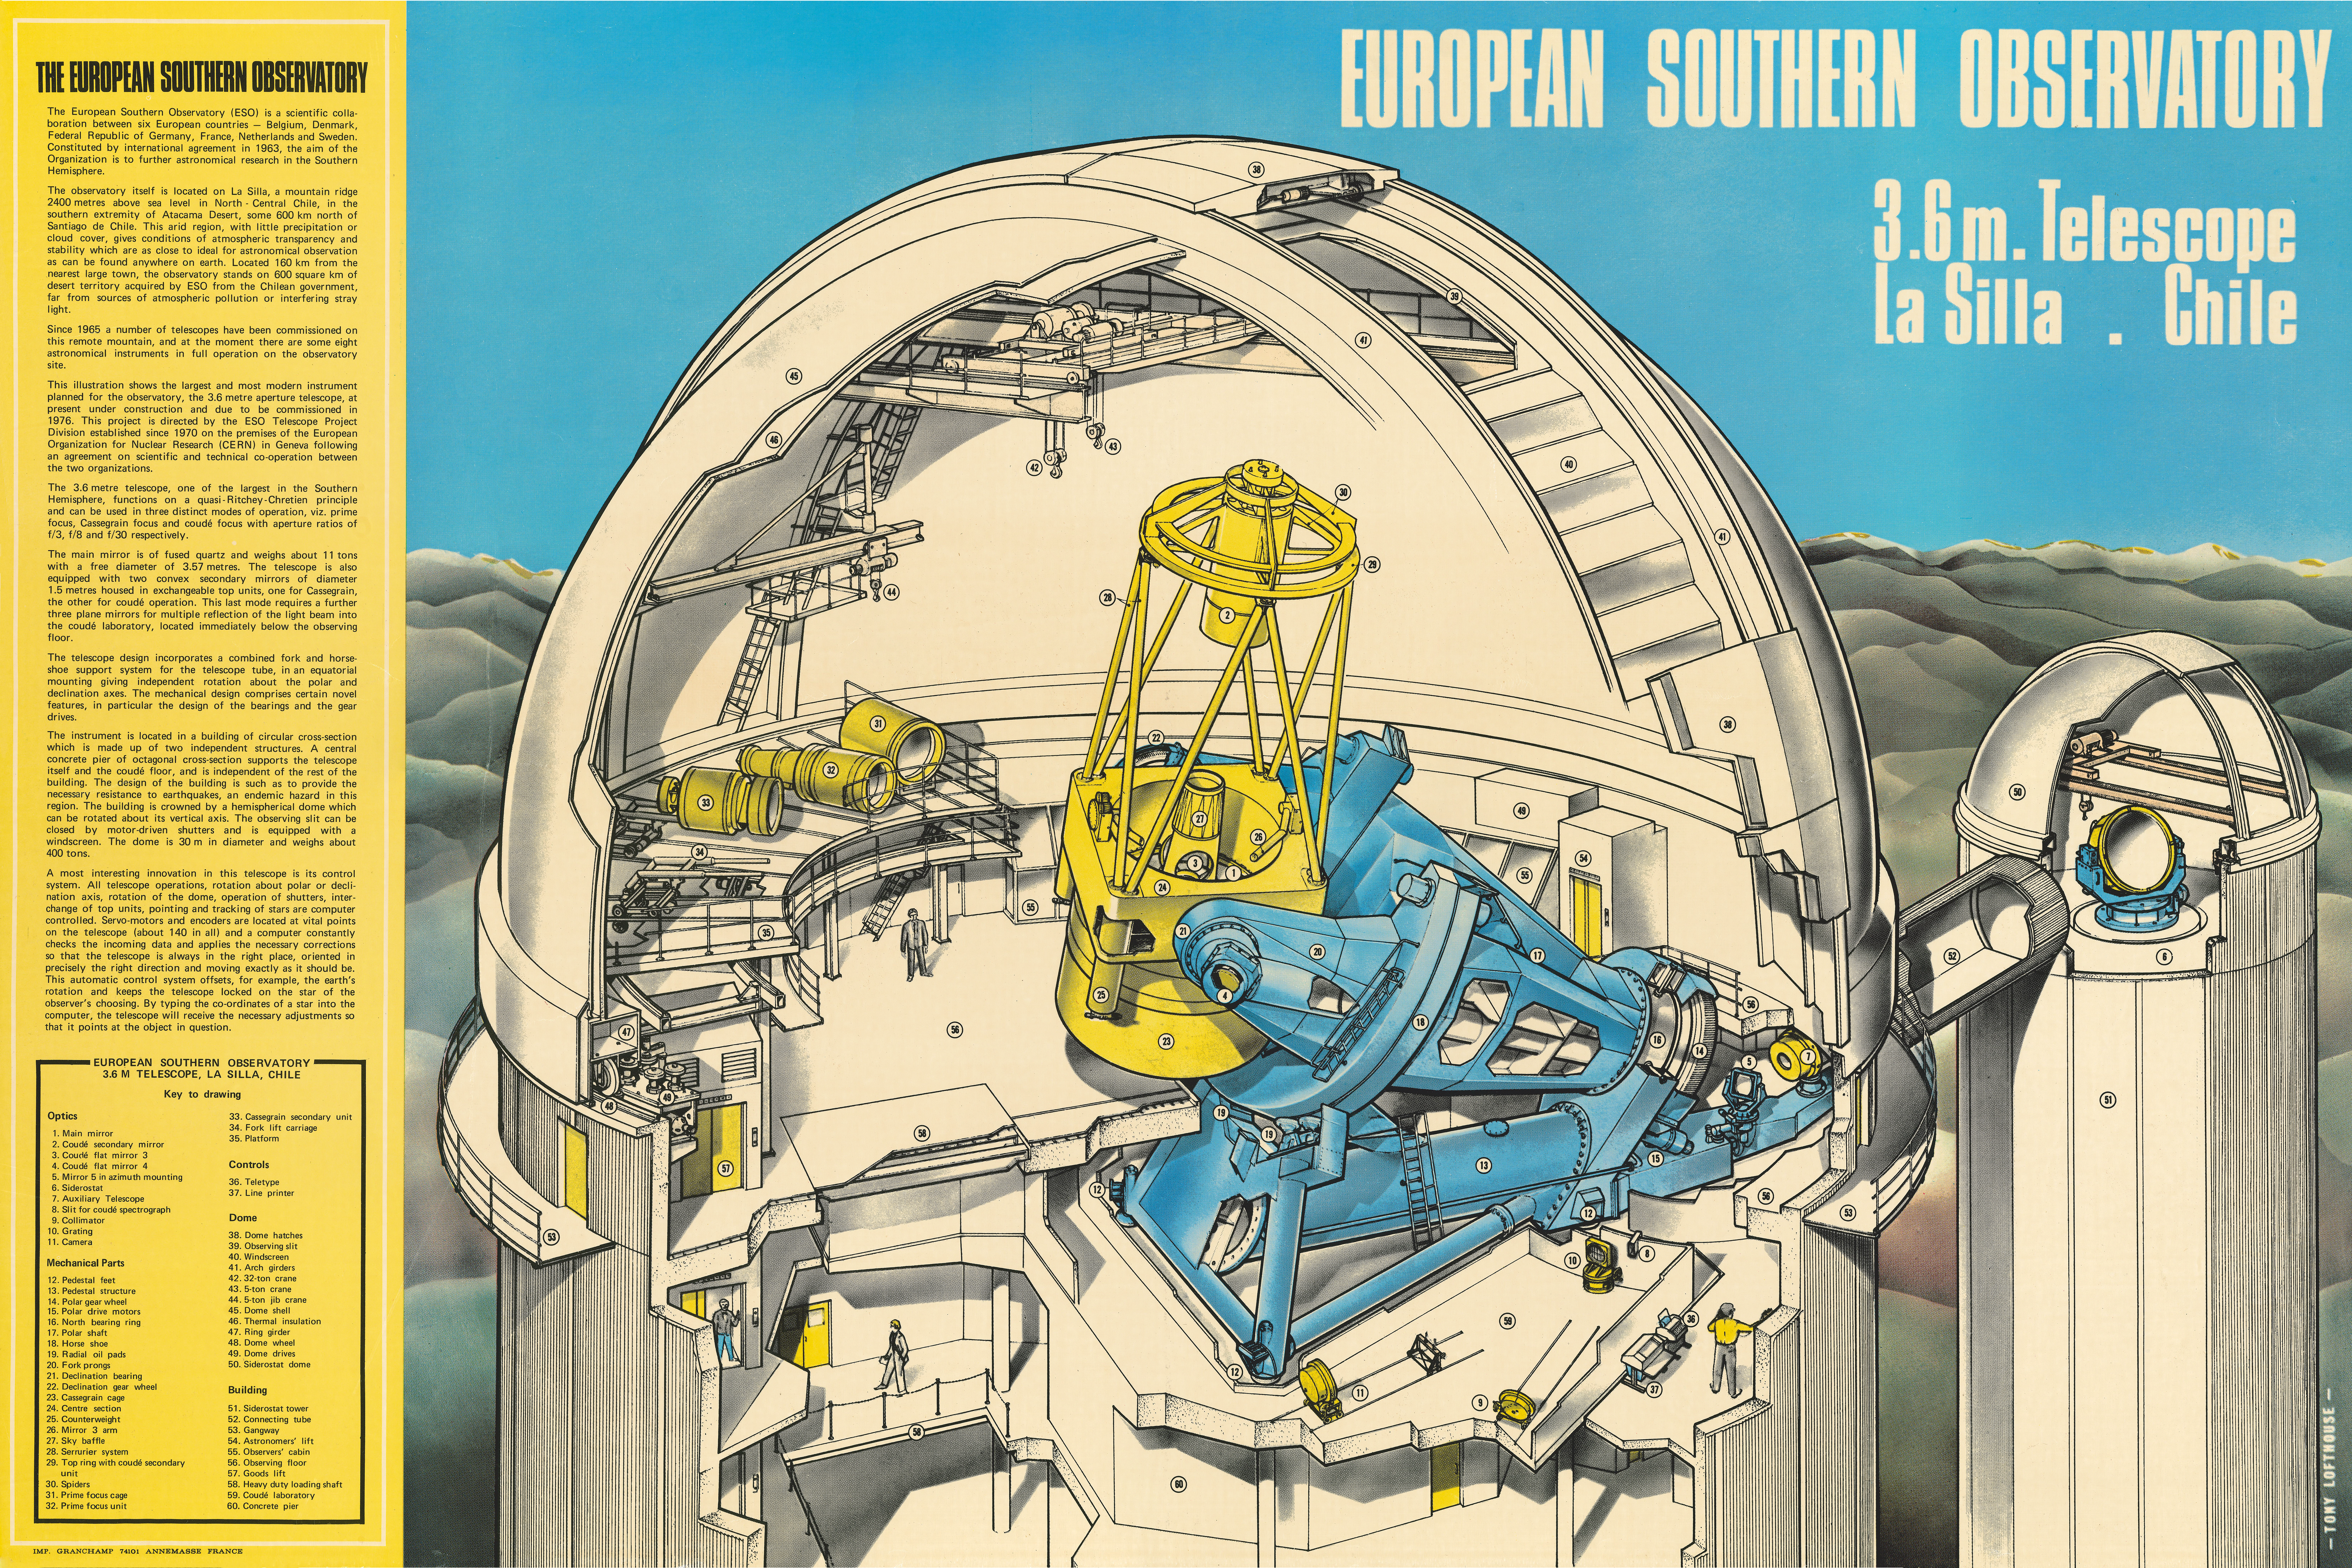

Cutaway poster showing the ESO 3.6-metre Telescope inside its dome

This artist’s impression of the ESO 3.6-metre Telescope was created by Tony Lofthouse of the Nuclear Engineering magazine. He worked entirely from engineering execution drawings to produce this work. The ESO Telescope Project Division, hosted at CERN in the 70s, was the home of the original 90x70cm poster. At present, the poster hangs on the walls of the Observatory of Geneva in Switzerland. This high-resolution scan was provided to ESO by Casper Farret.

Commercial usage of this image is not permitted.

Credit: ESO/T. Lofthouse